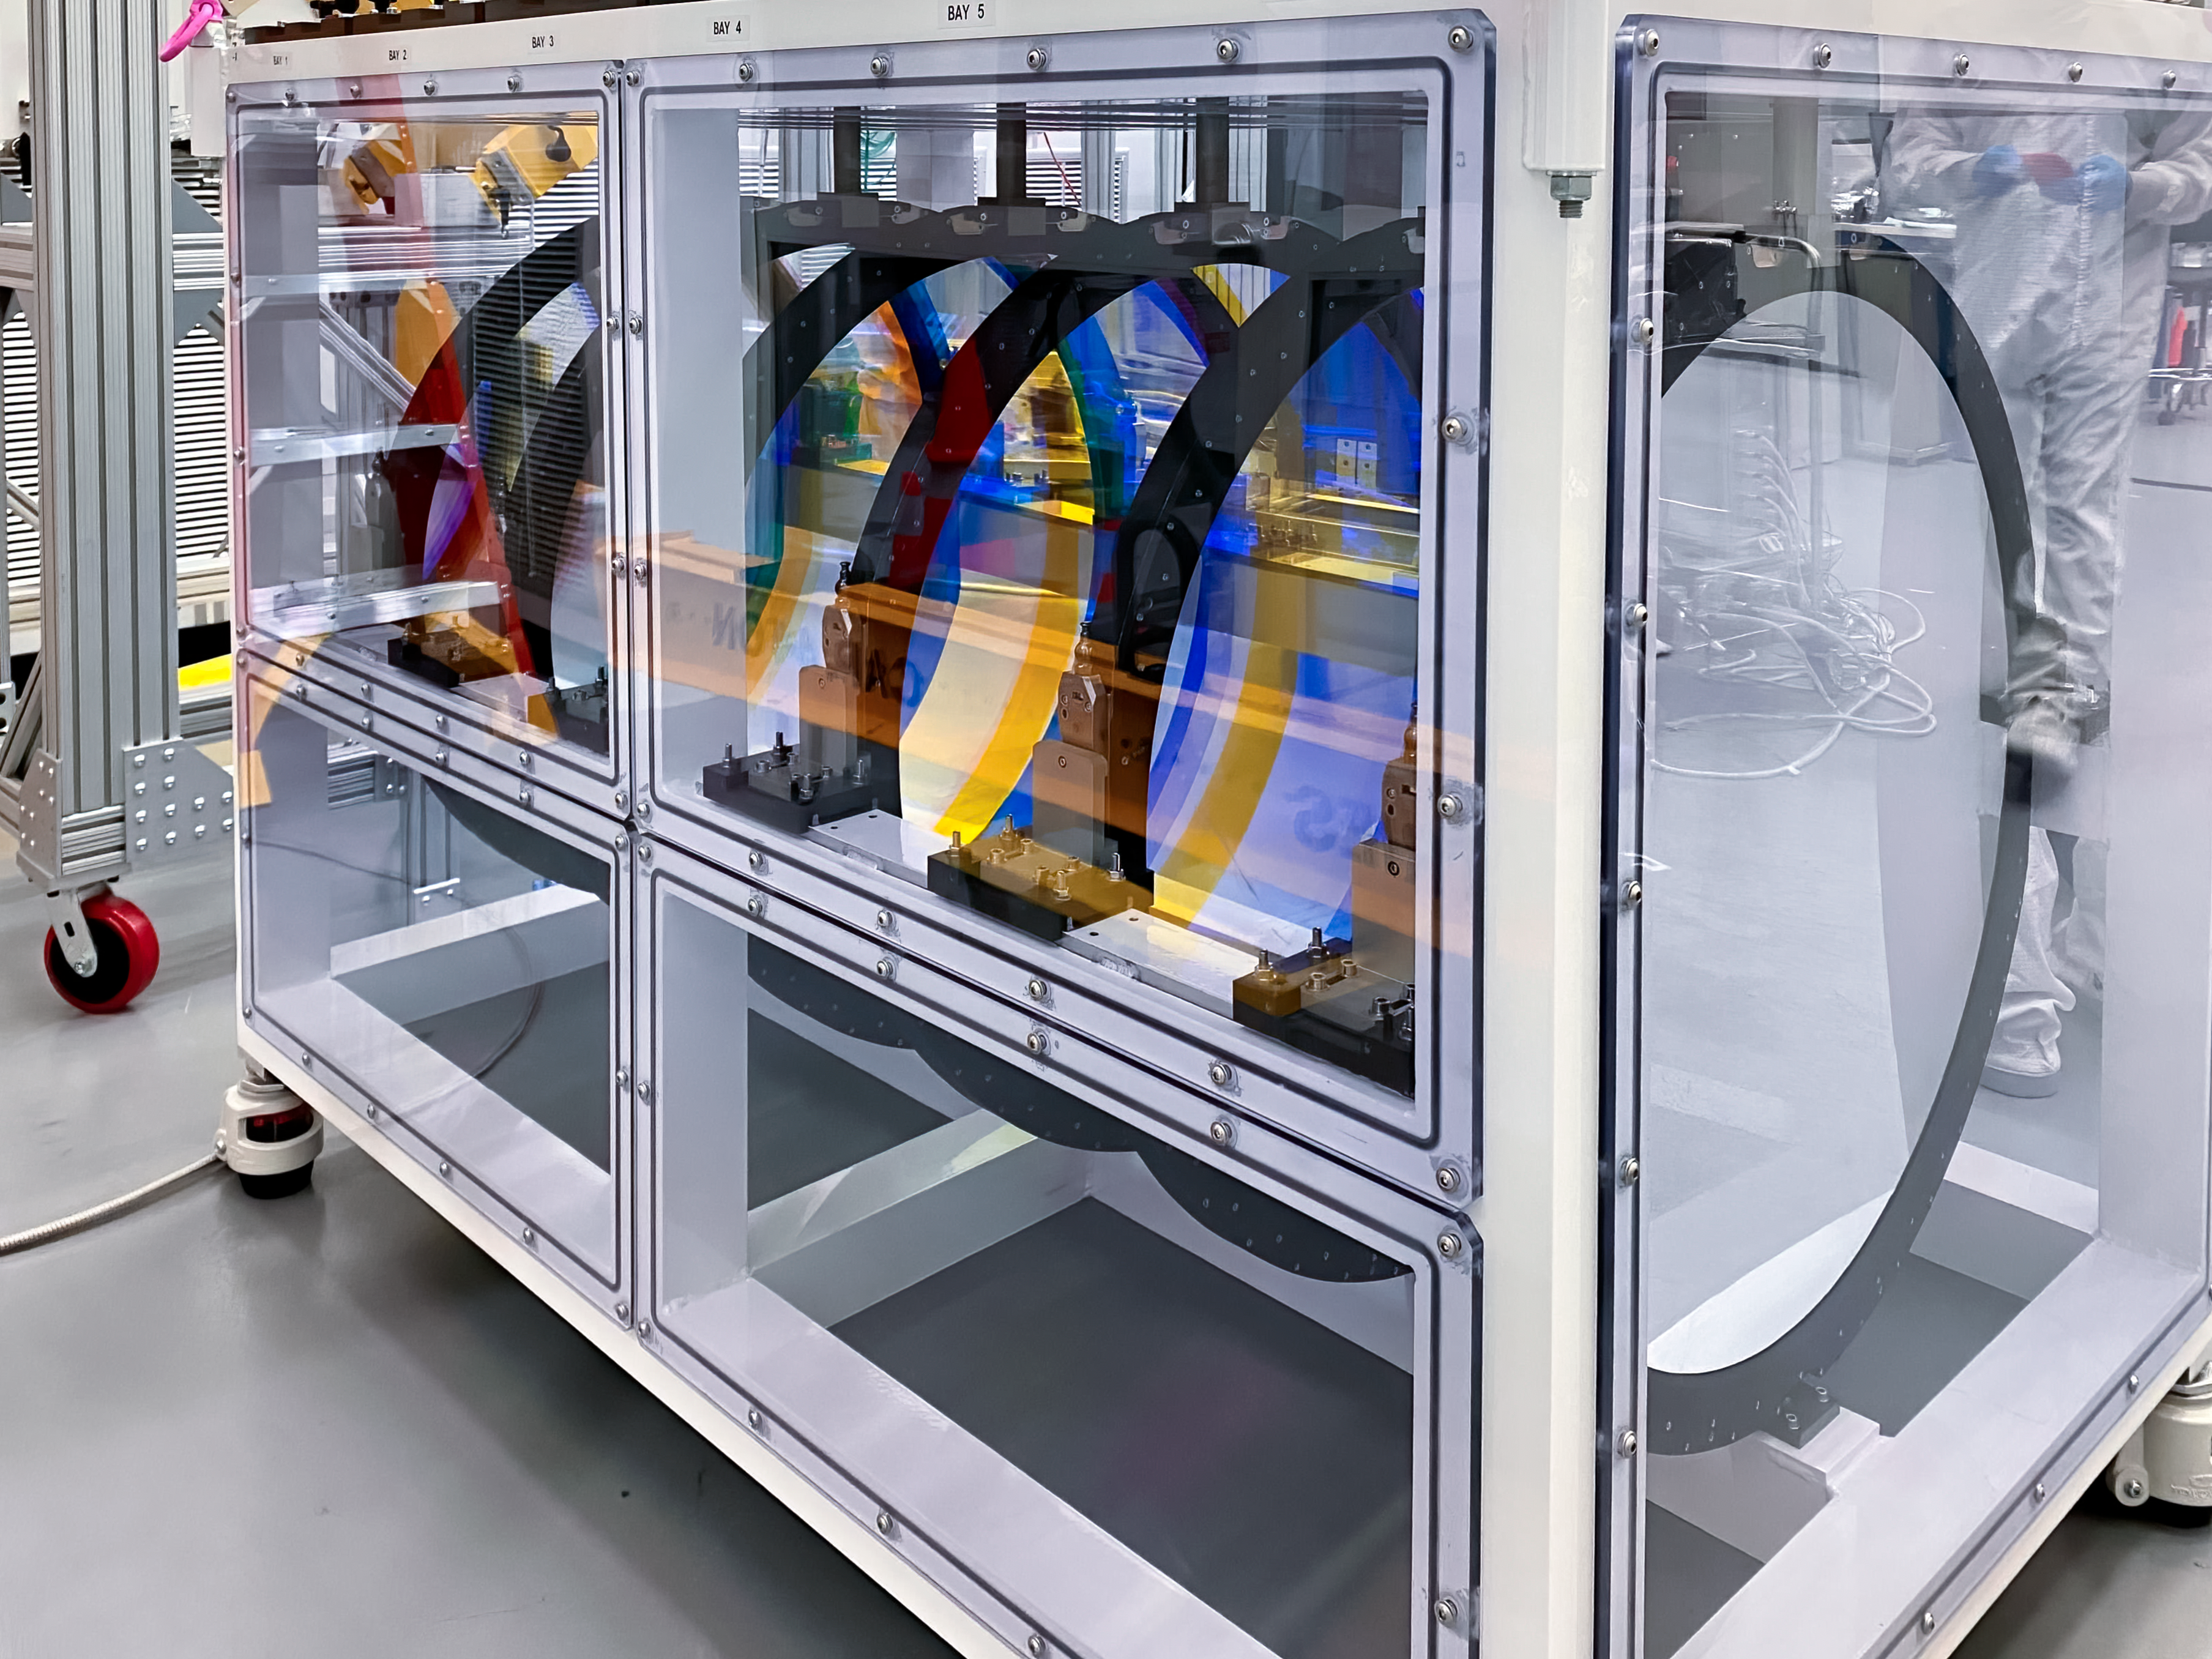

Shipping LSST Camera Filters

All six of the LSST Camera filters have been installed in their storage container, at SLAC National Accelerator Laboratory. After they were shipped to Chile, the filters were removed from the container and packed separately, and the container was also shipped—it’s the same one used on Cerro Pachón to store the filters when they are not installed in the camera.

Credit: RubinObs/NOIRLab/SLAC/NSF/DOE/AURA/T. Lange (LSST Camera Team)